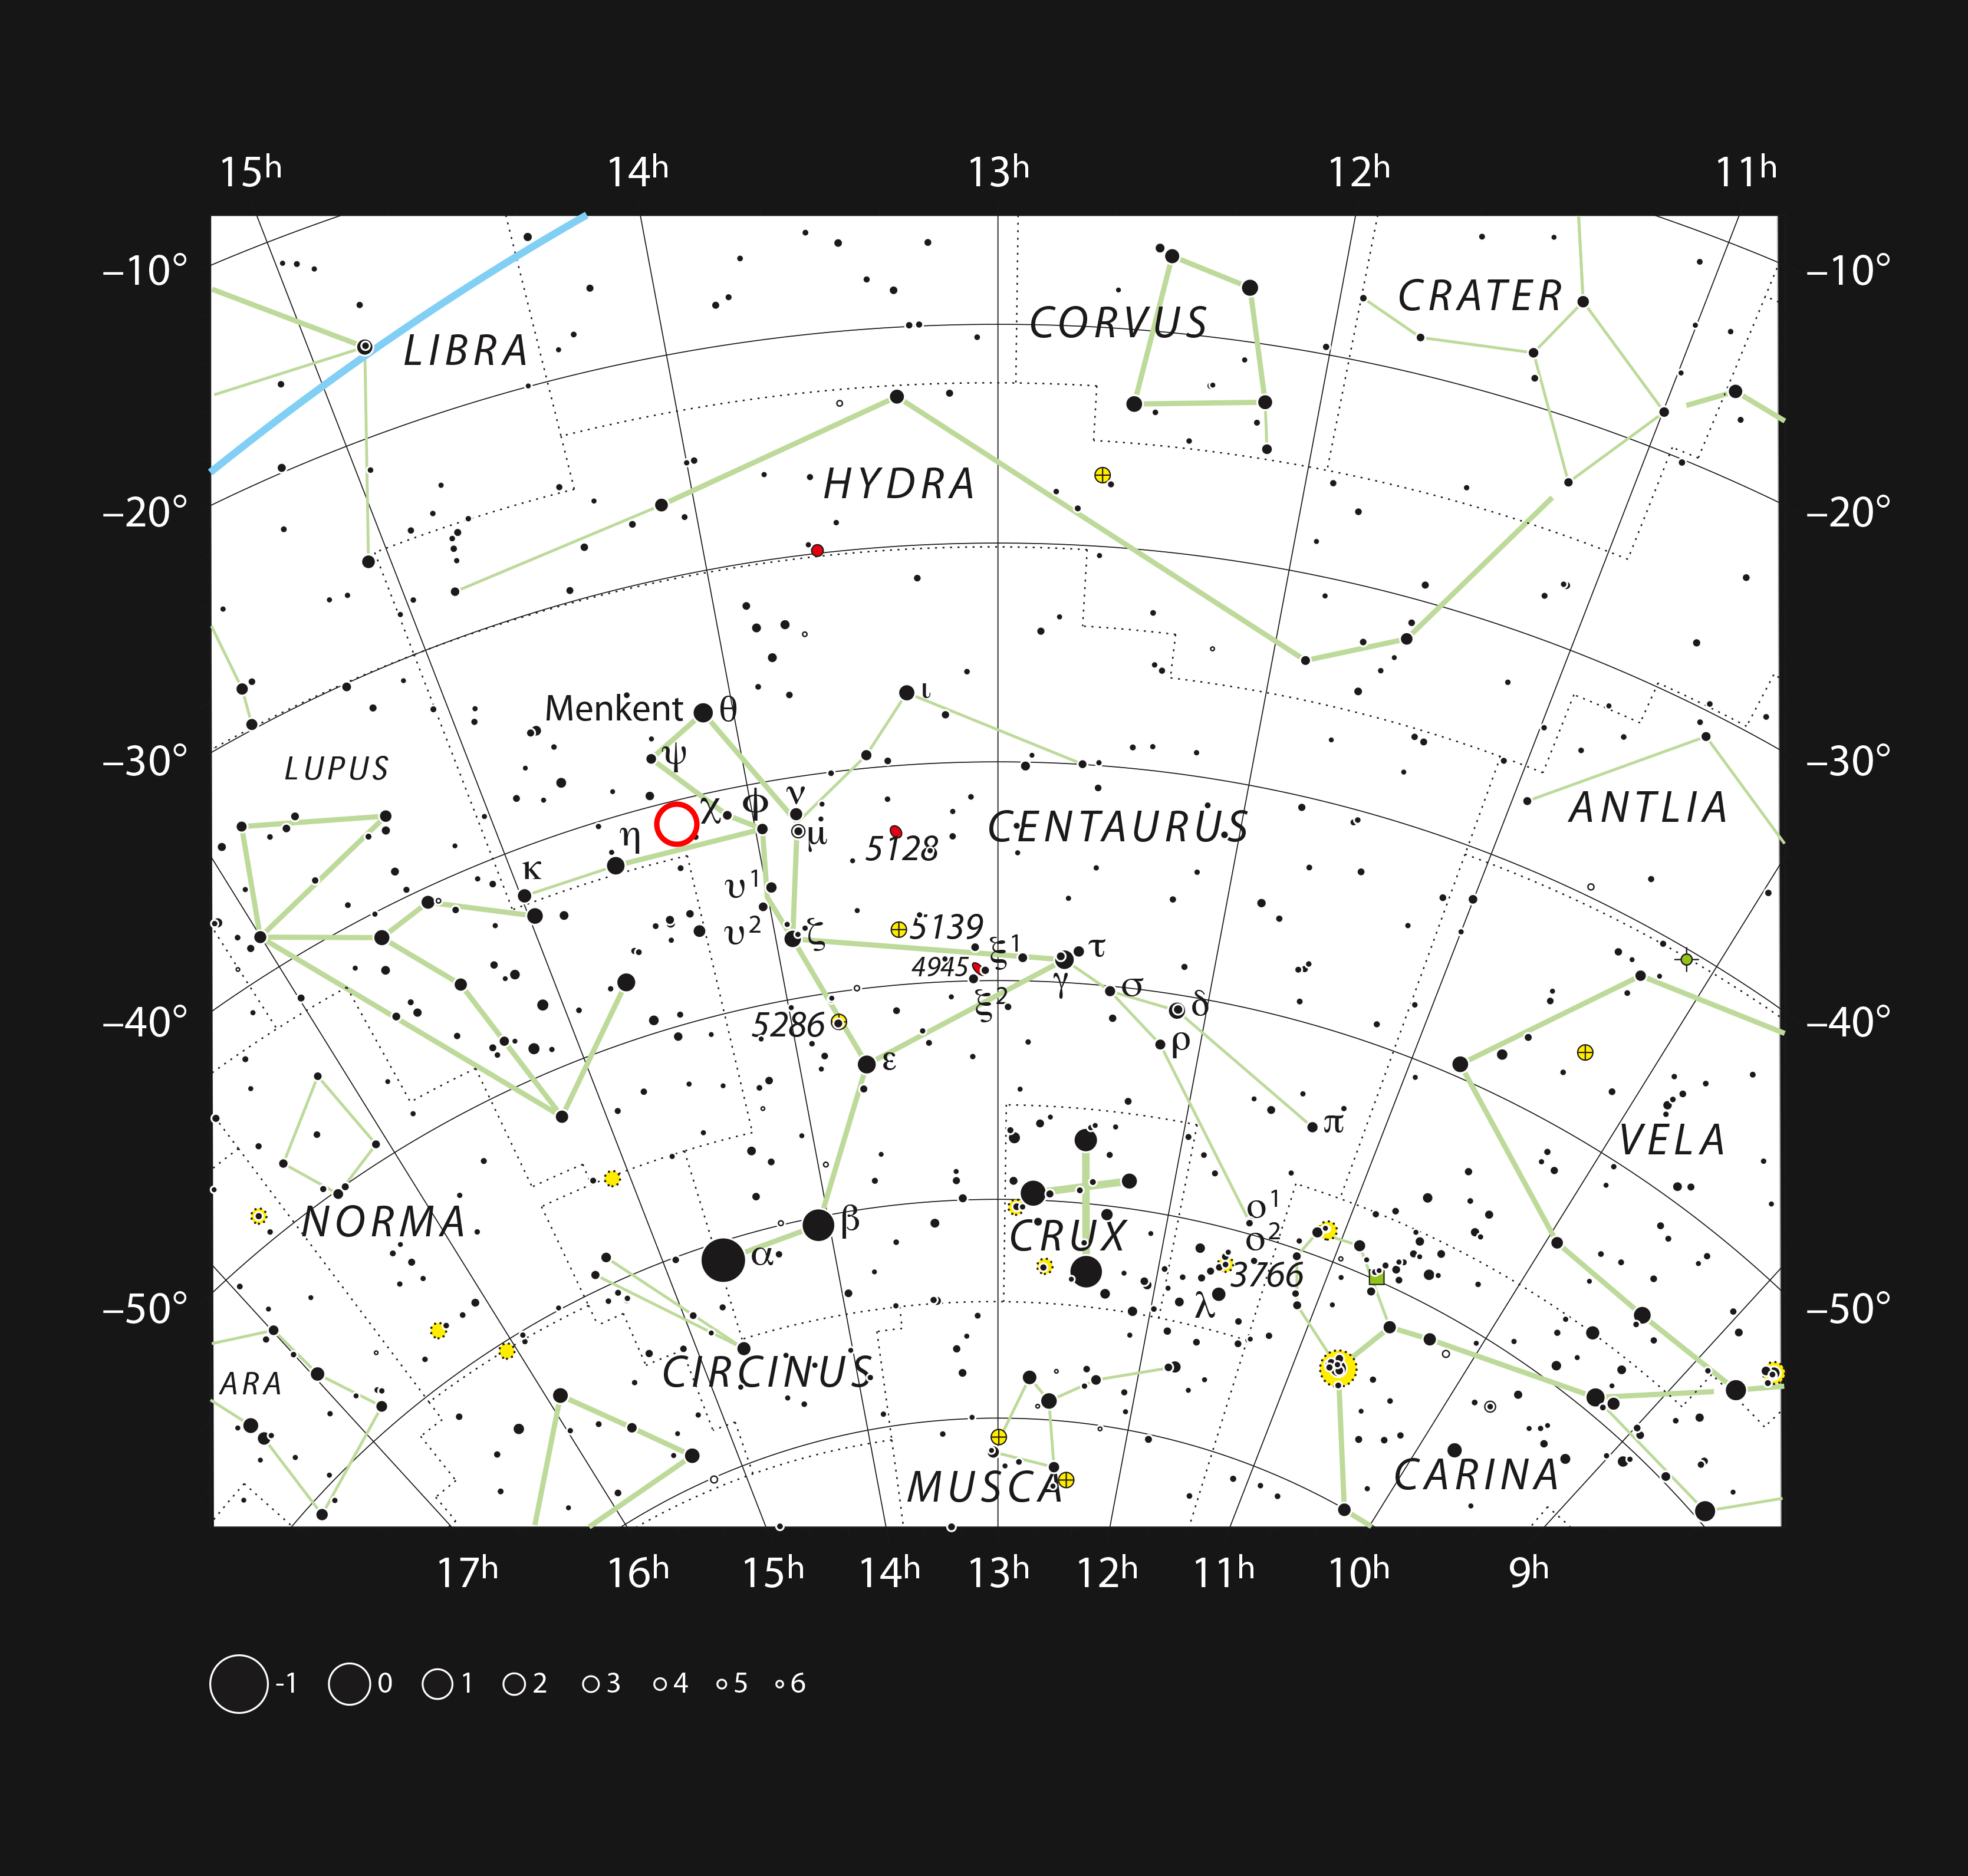

The dwarf star PDS 70 in the constellation Centaurus

This chart shows the southern constellation of Centaurus and marks most of the stars visible to the unaided eye on a clear dark night. The dwarf star PDS 70 is marked with a red circle.

Credit: ESO, IAU and Sky & Telescope